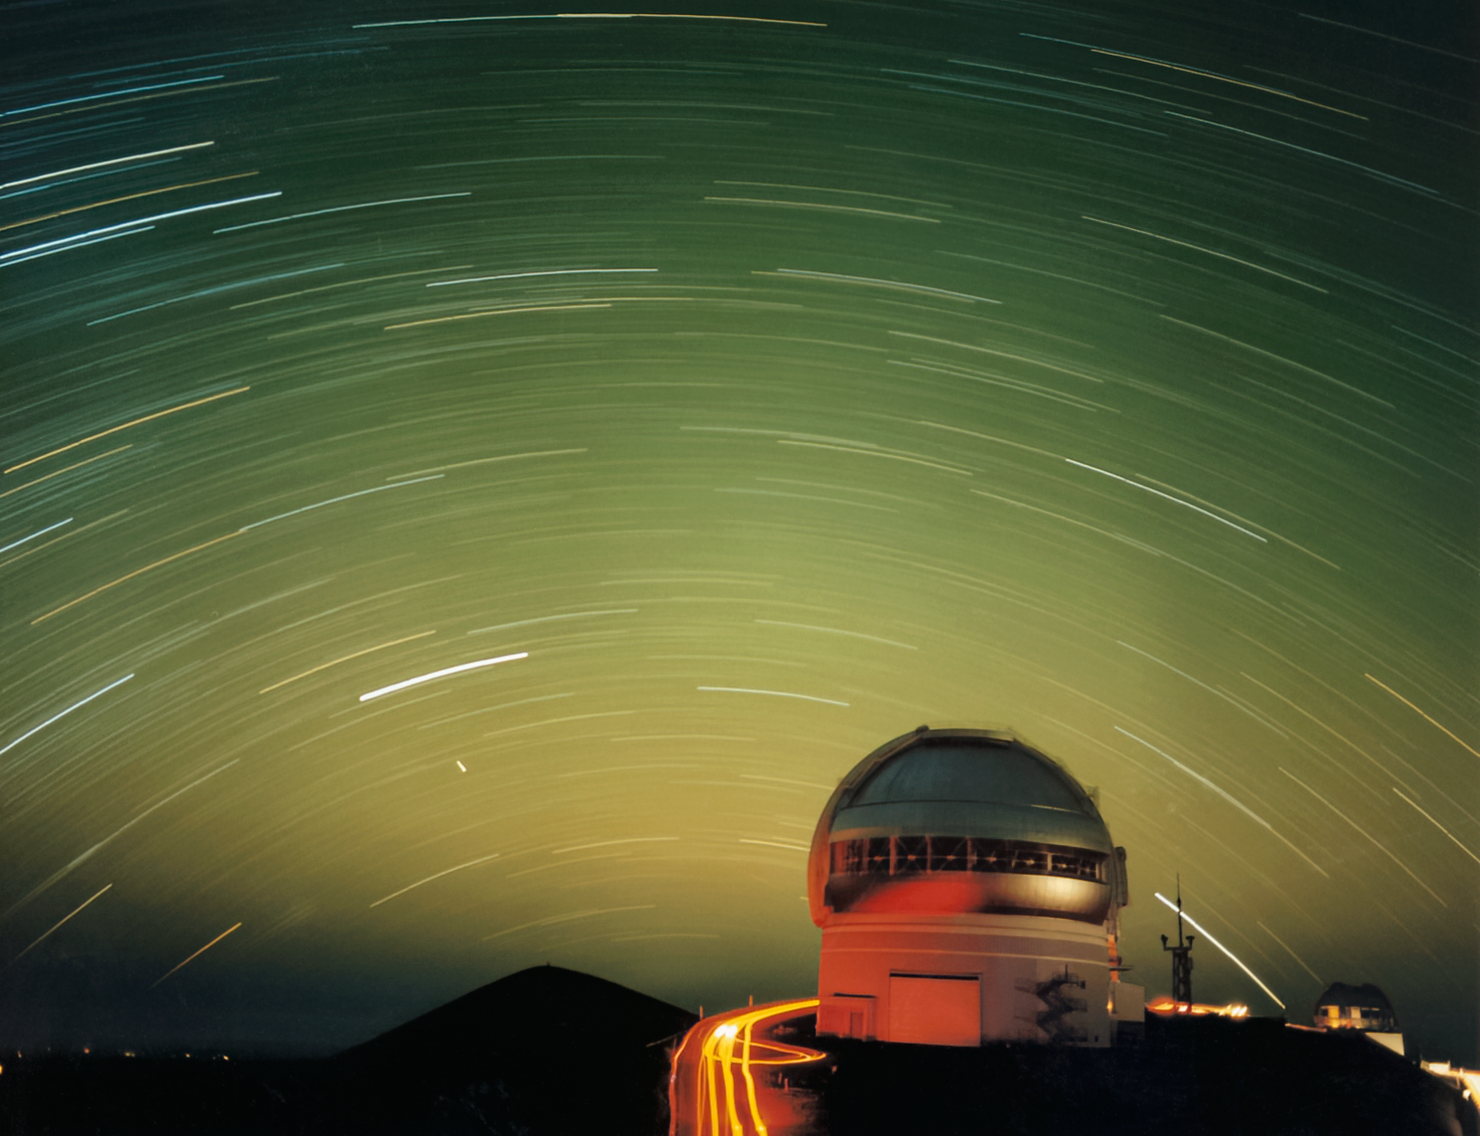

Gemini North star trails

Stars arc above the Gemini North telescope in this long-exposure image.

Credit: International Gemini Observatory/NOIRLab/NSF/AURA